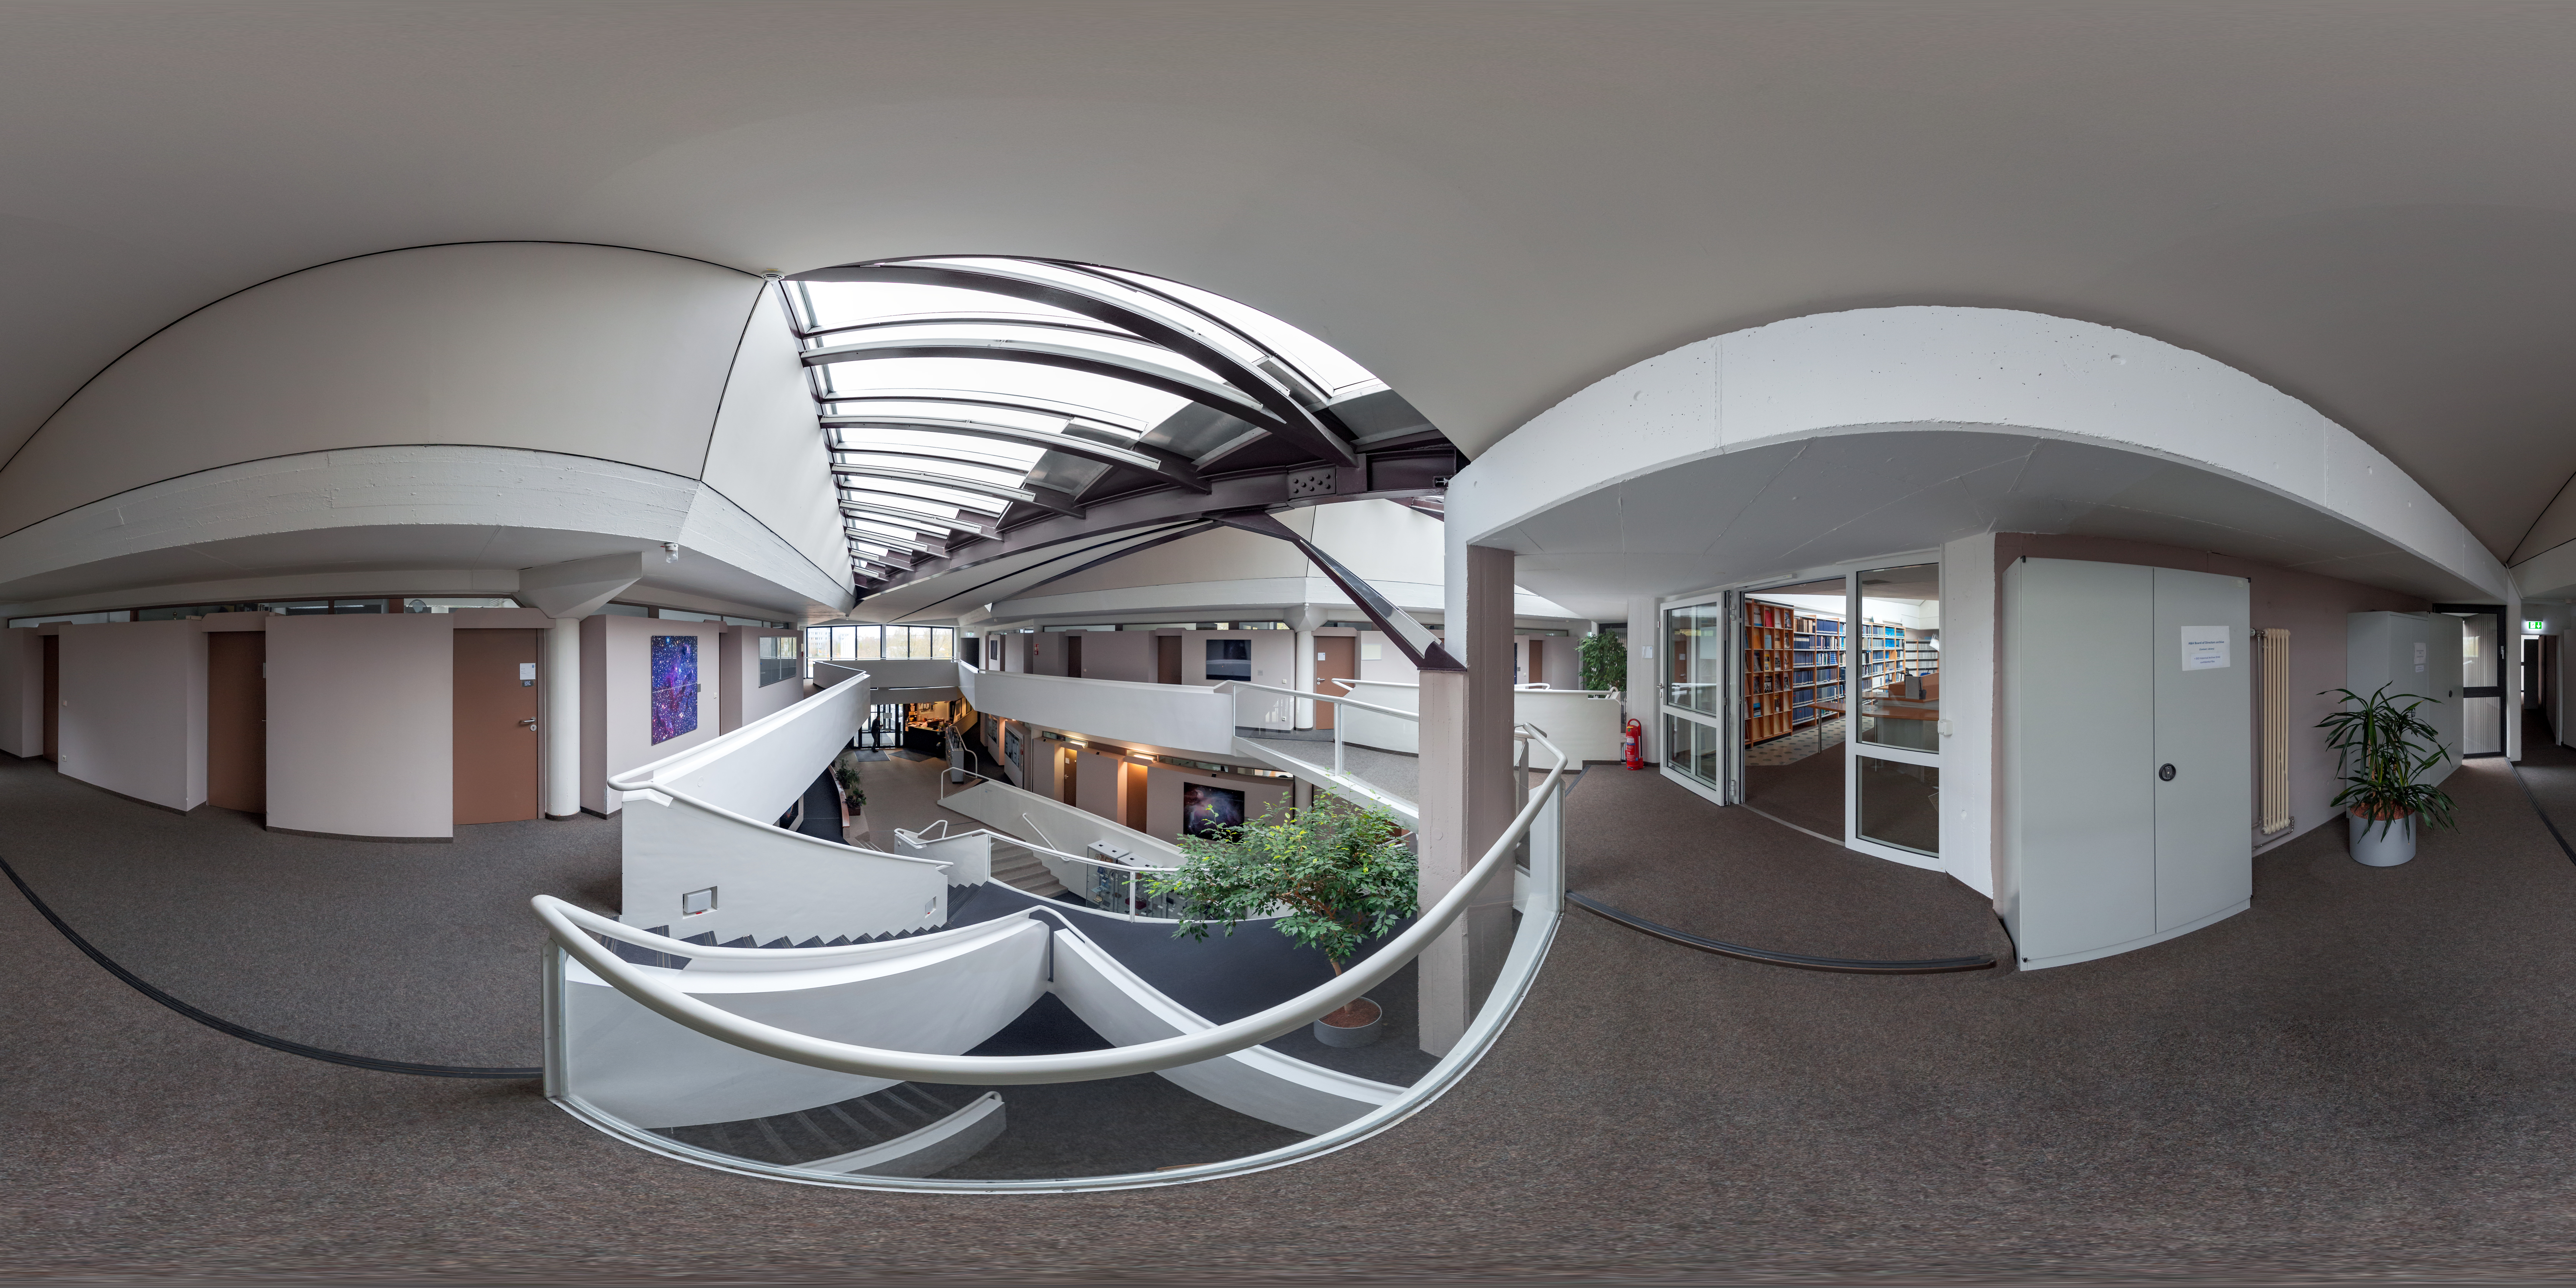

Entrance to the ESO Headquarters library

ESO holds a small collection of astronomical and engineering journals, magazines, and books for ESO staff at its headquarters in Garching bei München, Germany. The library entrance has a wonderful view of the entrance to ESO Headquarters.

Credit: ESO/P. Horálek